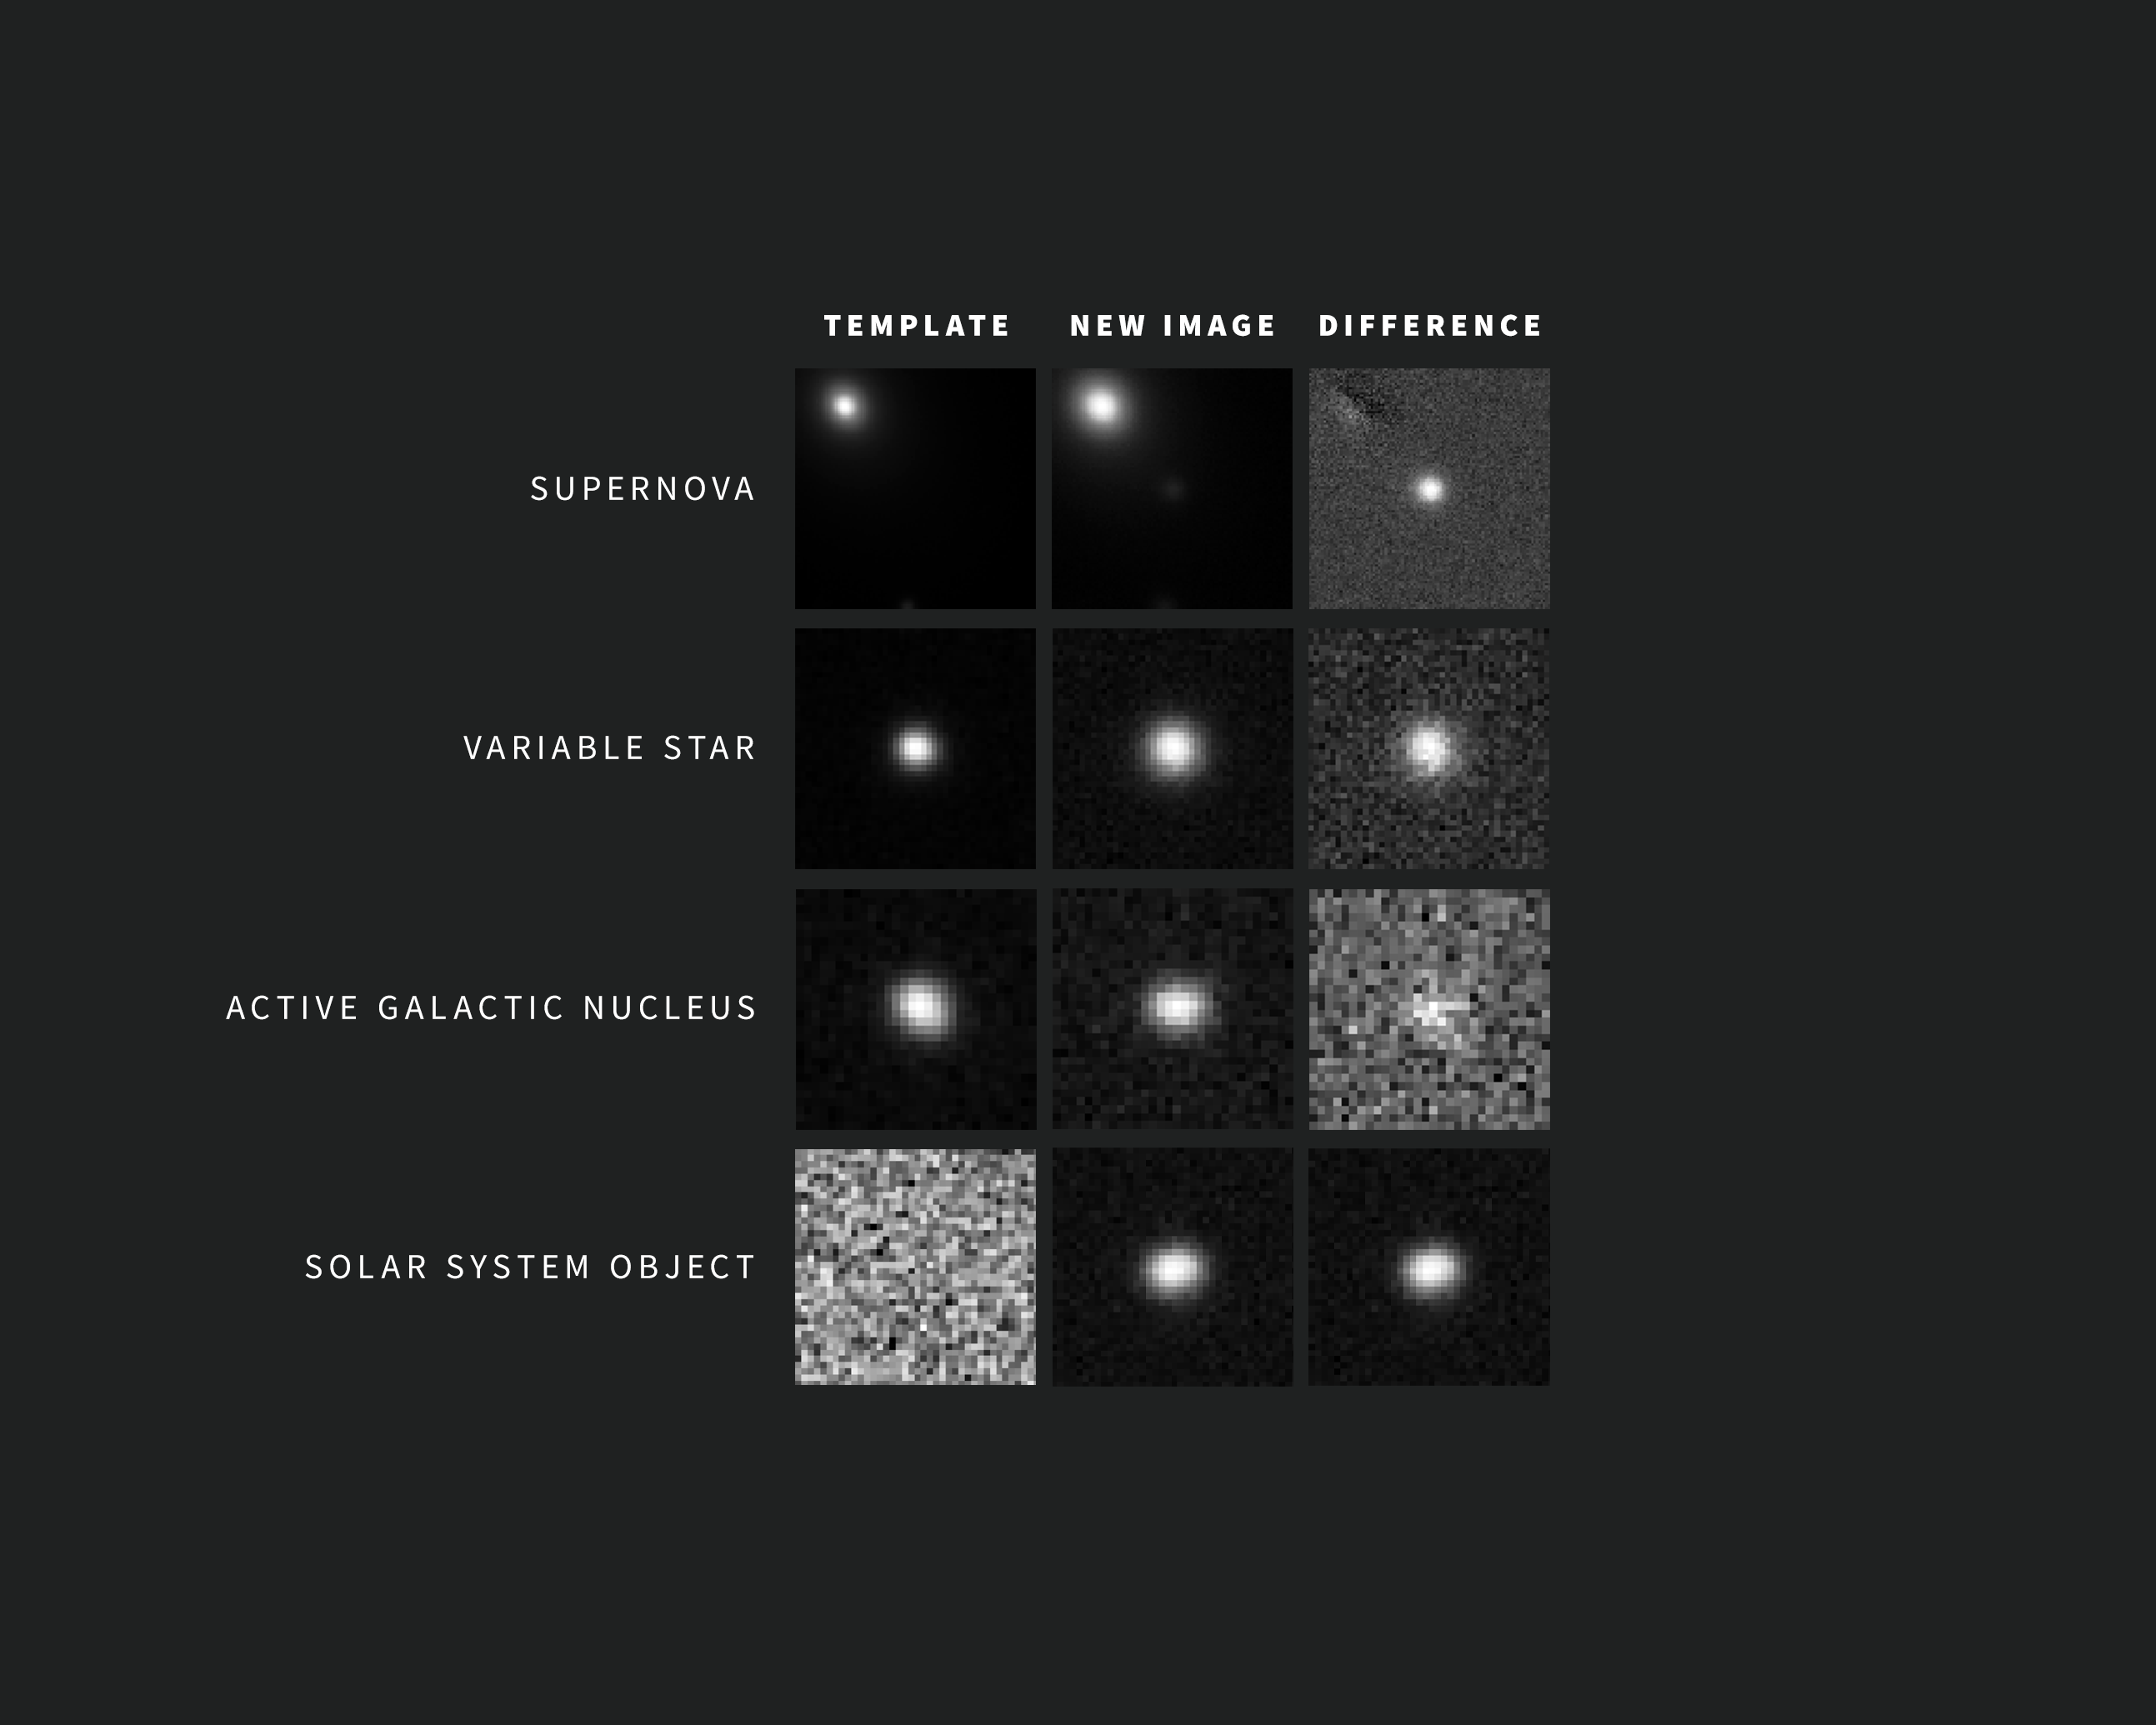

Capturing the Changing Cosmos: Examples of Alerts from NSF–DOE Rubin Observatory

As new images are taken, Rubin Observatory’s sophisticated software automatically compares each one with a template image. The template image, built by combining Rubin’s previous images of the same area in the same filter, is subtracted from the new image, leaving only the changes. Each change triggers an alert within minutes of image capture. The vast majority of these alerts are supernovae, variable stars, active galactic nuclei, and Solar System objects, such as asteroids.

The individual images above are “postage stamps” of objects observed by Rubin that changed from one visit to the next. The images were captured during commissioning with the LSST Camera. For each of these example alerts, the left shows the template image, the center shows the new image, and the right shows the subtracted, or difference, image. The object of interest for a particular alert is centered in the images. In the case of the supernova above, the bright spots in the upper left corners of the template and new images are the center of the supernova’s host galaxy. The supernova itself — not seen in the template image — is clearly revealed in the center of the difference image.

Credit: NSF–DOE Vera C. Rubin Observatory/NOIRLab/SLAC/AURA Acknowledgement: Alert images with classifications provided by ALeRCE and Lasair.